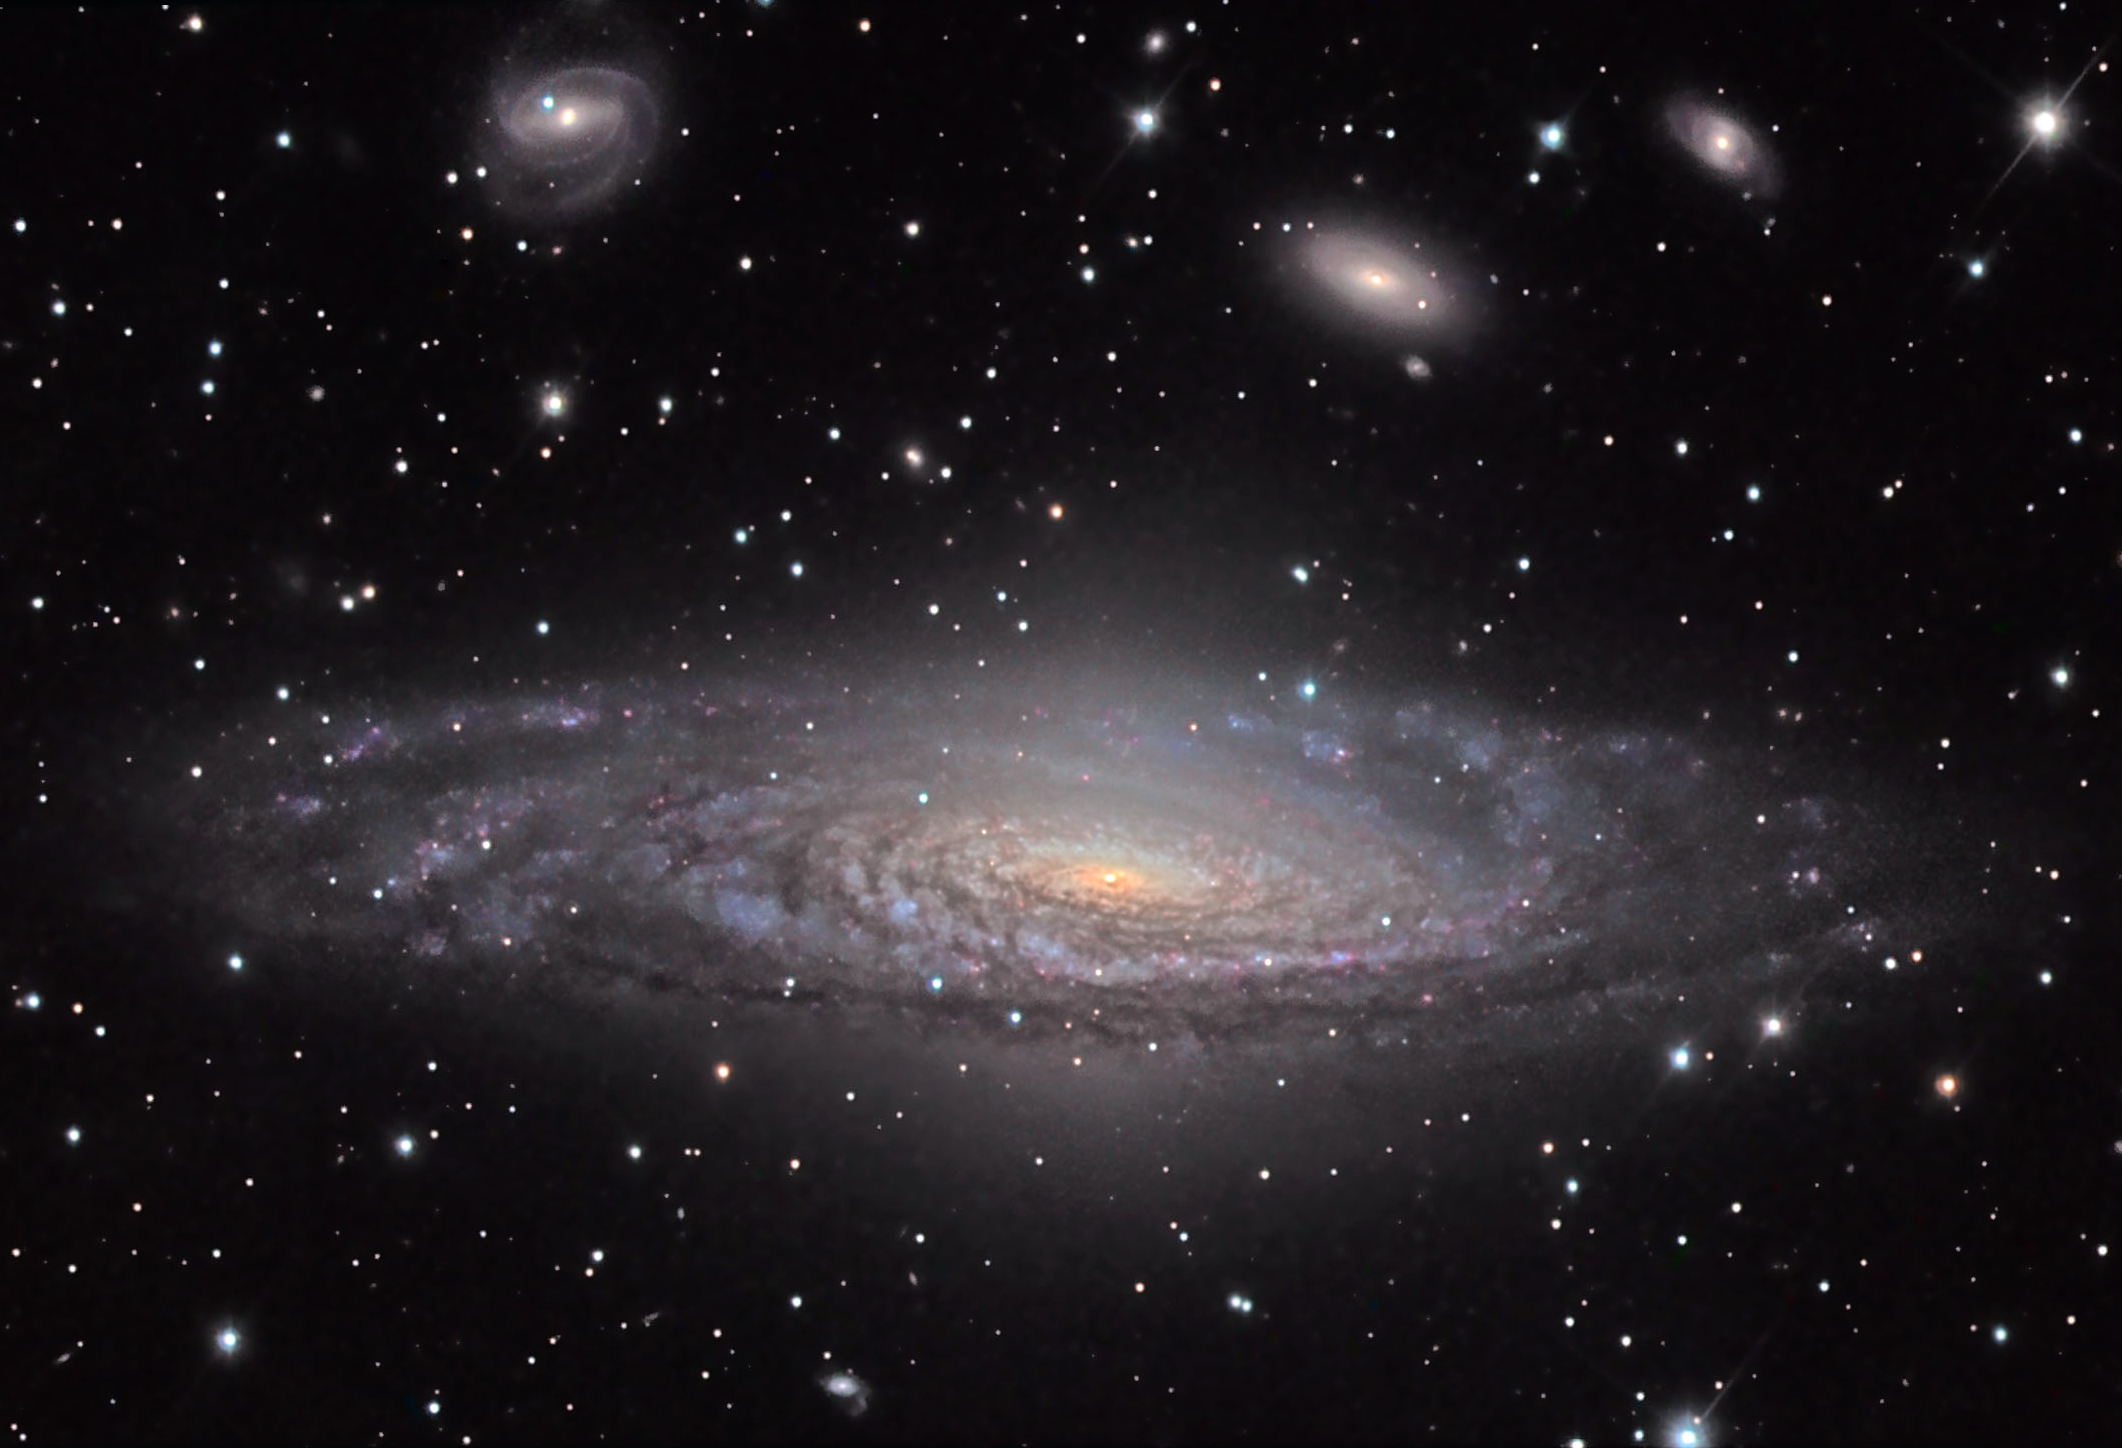

NGC 7331

NGC 7331 is one of 18 galaxies chosen by the HST Extragalactic Distance Scale Key Project to calibrate secondary distance estimators. The project will use the Hubble Space Telescope to obtain an accurate distance to galaxies via Cepheid variables, with the ultimate goal of using these to measure H0 (a cosmological parameter) to an external accuracy of 10%. It was determined this galaxy is 49 million light years away (and perhaps 30,000 light years across). In this image you will see some of the nearby neighbors being both spiral and elliptical galaxies. Nearby this field (not shown) is another famous group of galaxies known as Stephan's Quintet.

This image was taken as part of Advanced Observing Program (AOP) program at Kitt Peak Visitor Center during 2014.

Credit: KPNO/NOIRLab/NSF/AURA/Paul Mortfield and Dietmar Kupke/Flynn Haase